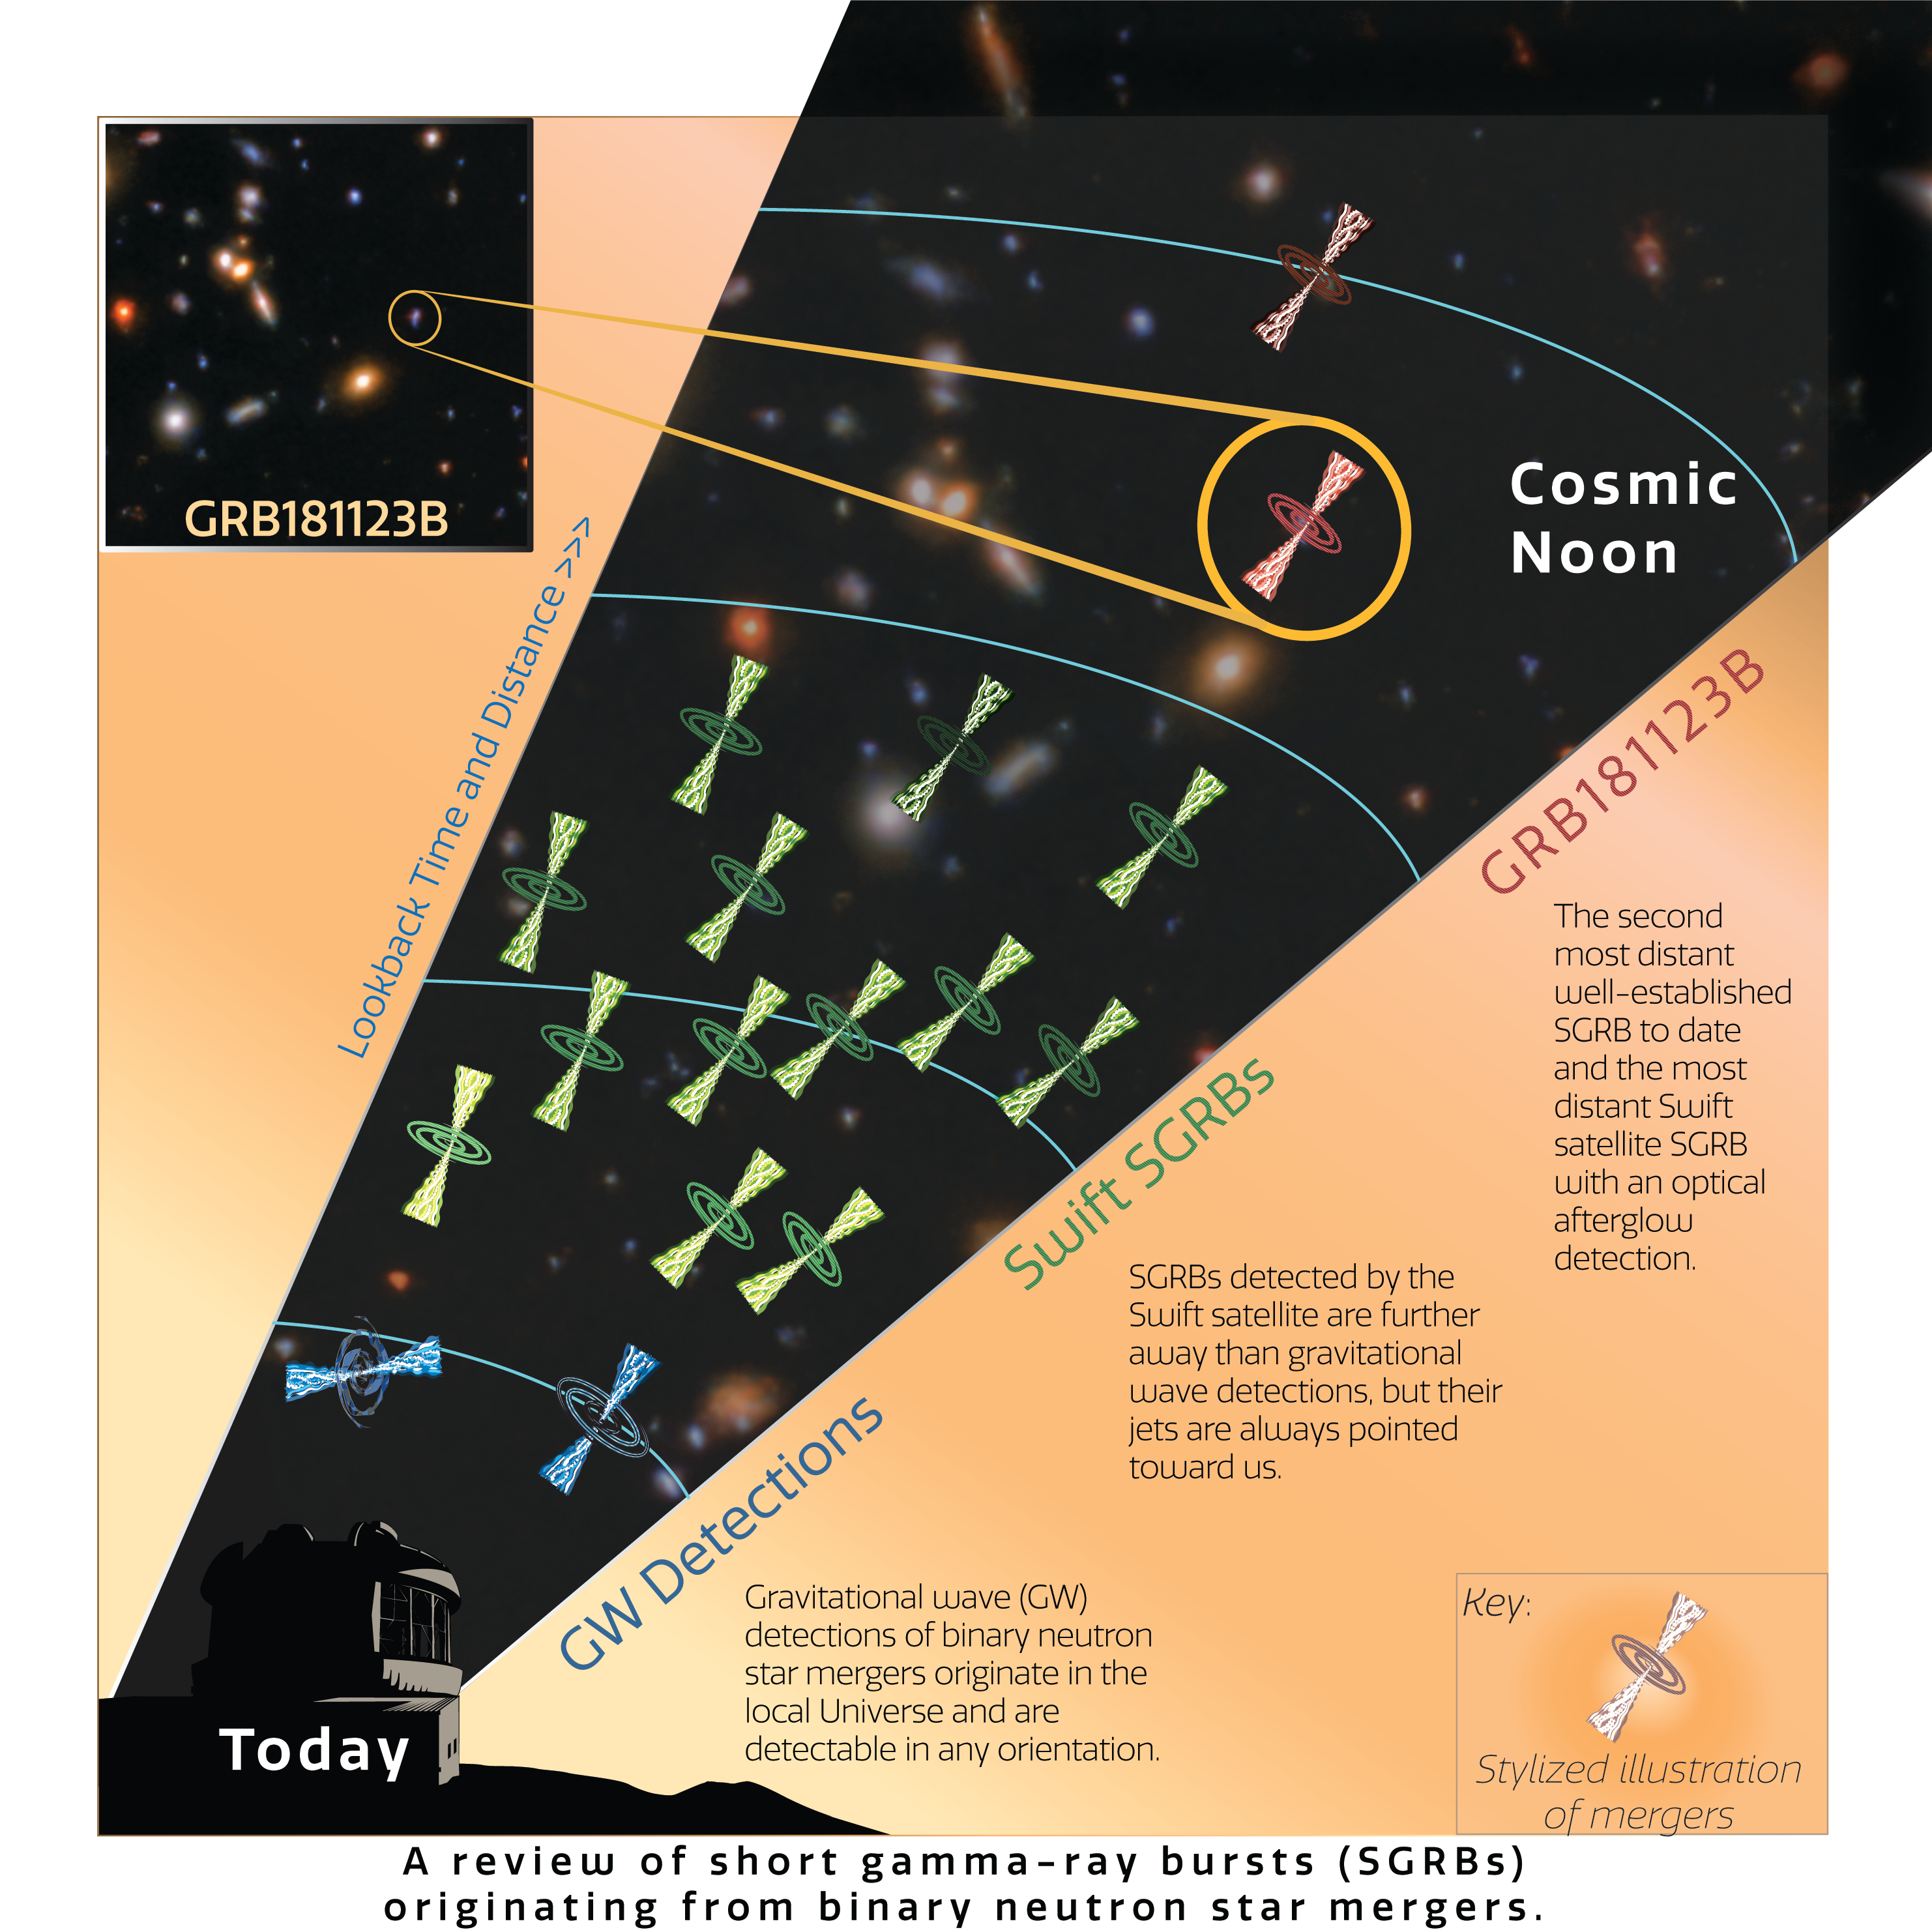

Short gamma-ray bursts throughout the Universe

An artist’s impression of how GRB11823B compares to other short gamma-ray bursts. It is the second most distant short gamma-ray burst to ever be detected, and the most distant to have its optical afterglow captured — thanks to the quick response time of the Gemini North telescope. Except when they are detected by gravitational wave observatories, the gamma-ray bursts can only be detected from Earth when their jets of energy are pointed towards us.

Credit: International Gemini Observatory/NOIRLab/NSF/AURA/J. Pollard/K. Paterson & W. Fong (Northwestern University)Image processing: Travis Rector (University of Alaska Anchorage), Mahdi Zamani & Davide de Martin